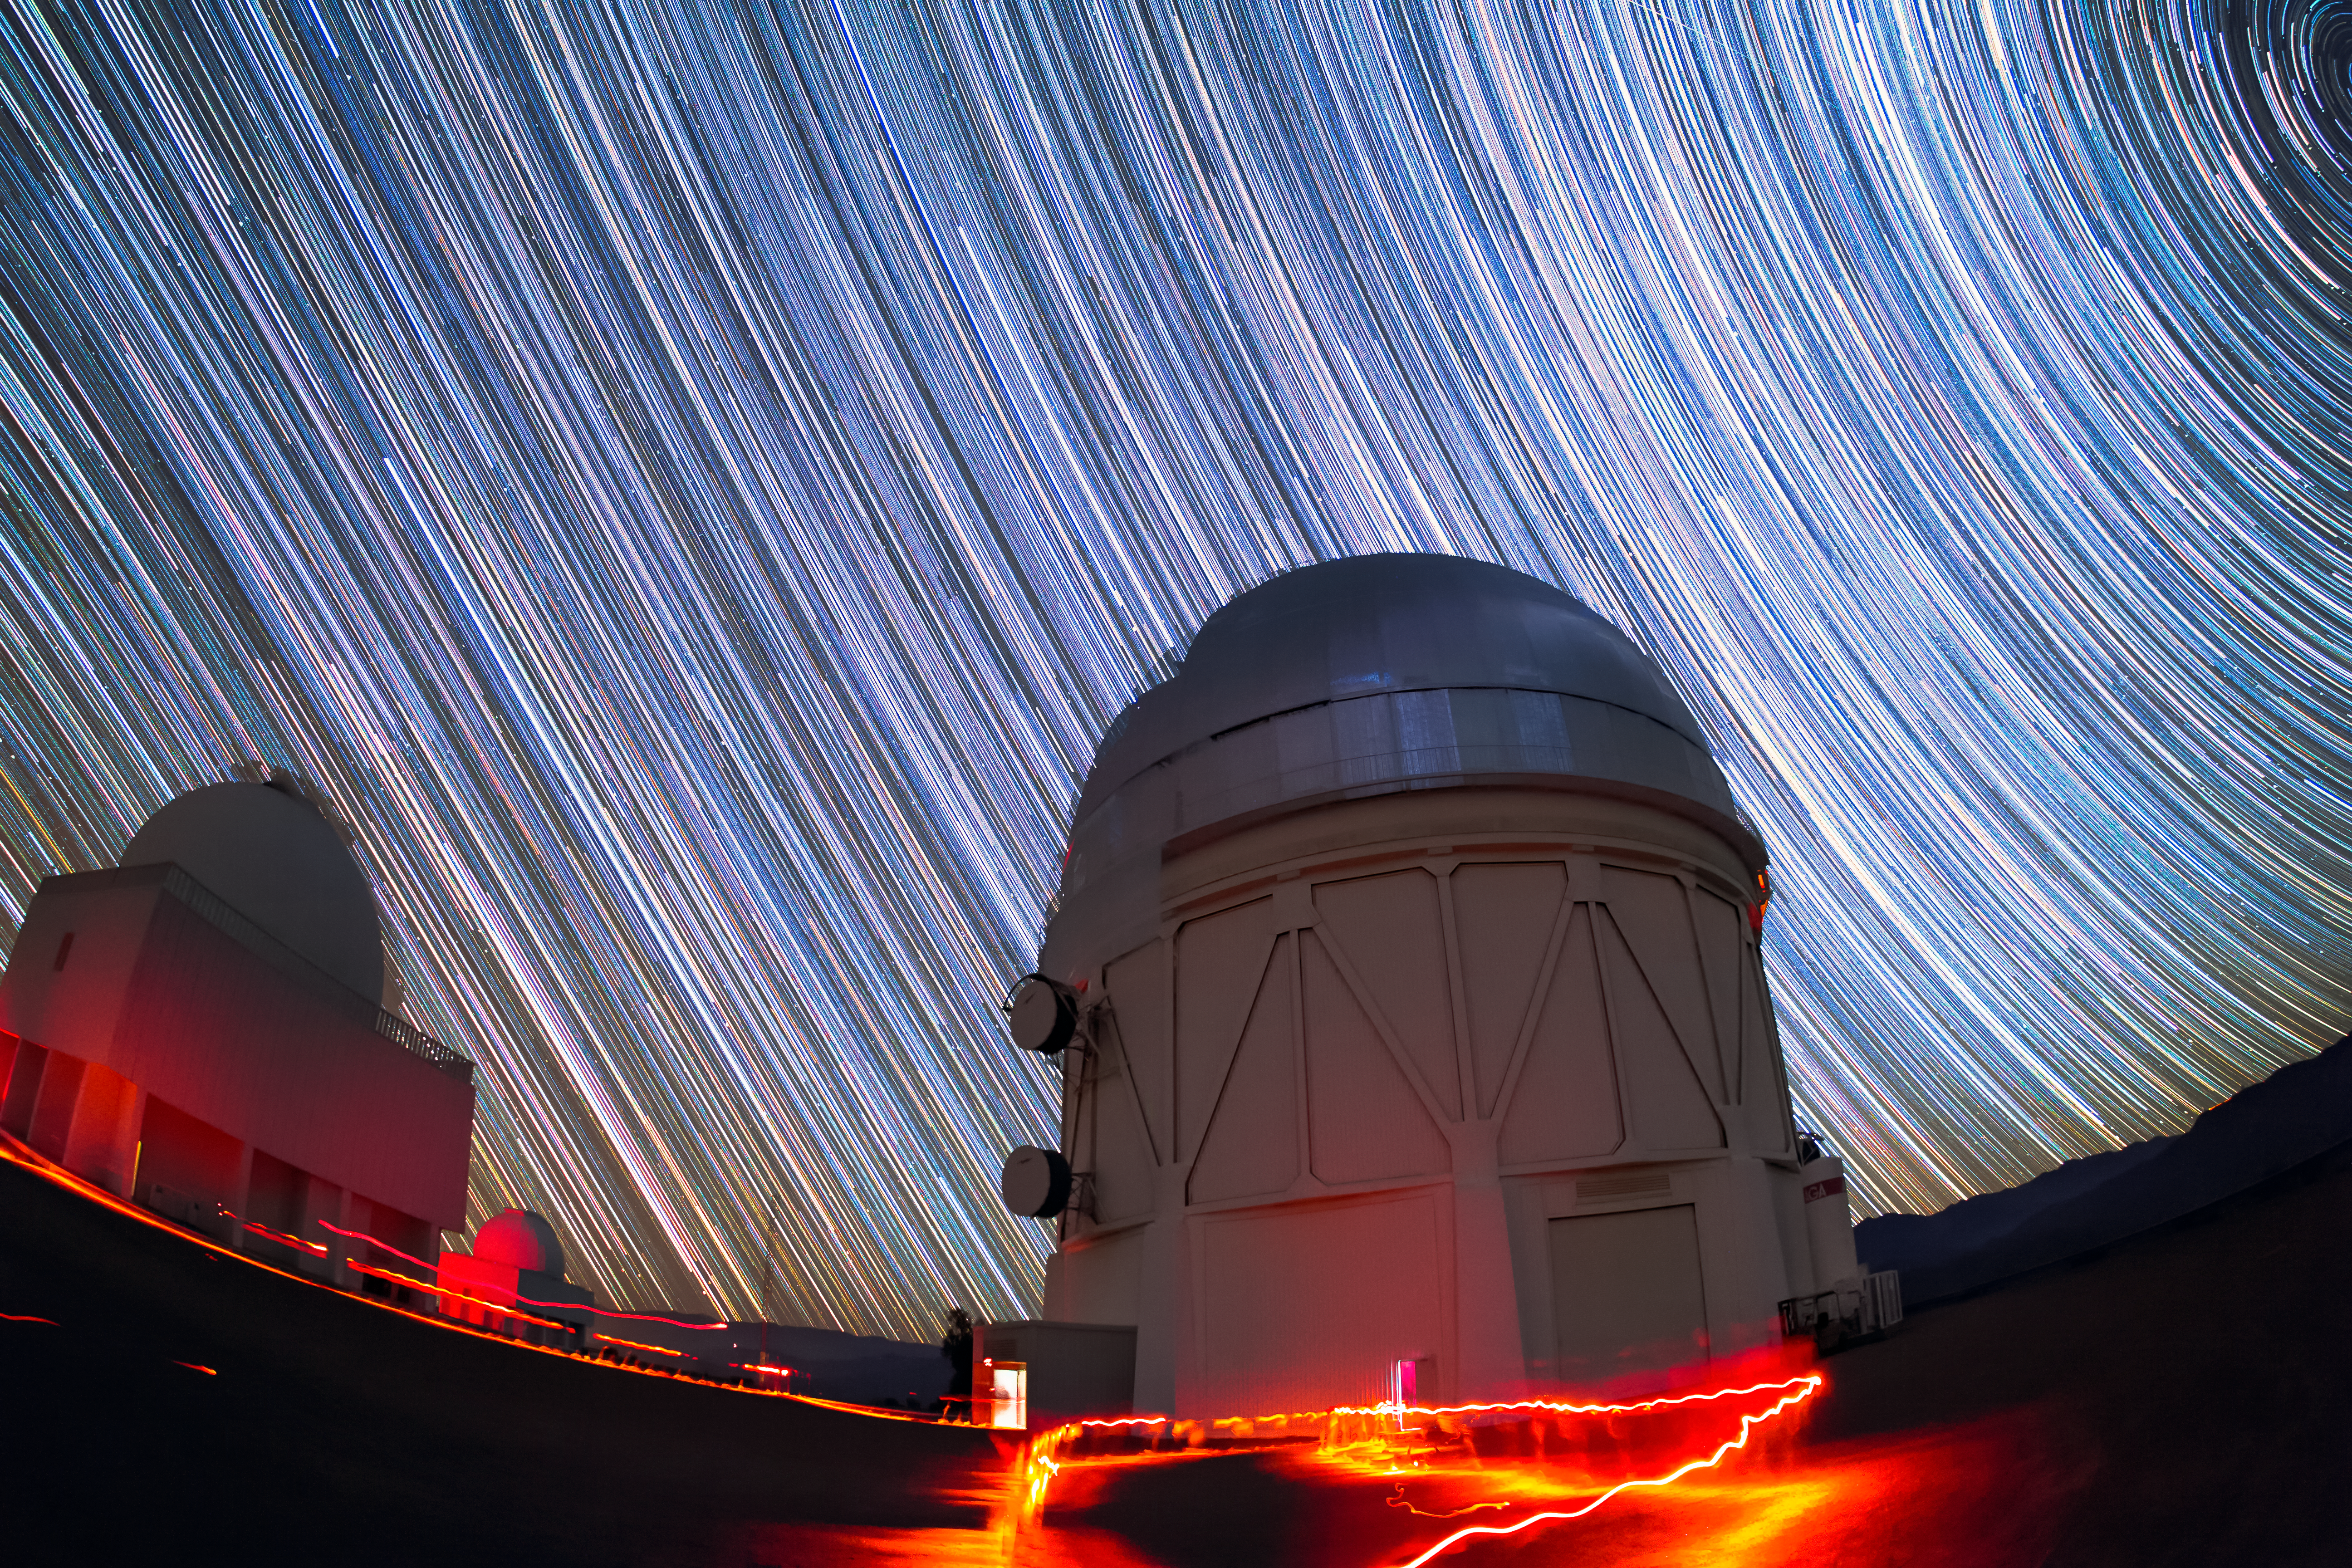

Víctor M. Blanco 4-meter Telescope under the stars

Víctor M. Blanco 4-meter Telescope at the Cerro Tololo Inter-American Observatory (CTIO), a Program of NSF NOIRLab.

Credit: CTIO/NOIRLab/NSF/AURA/R. Sparks